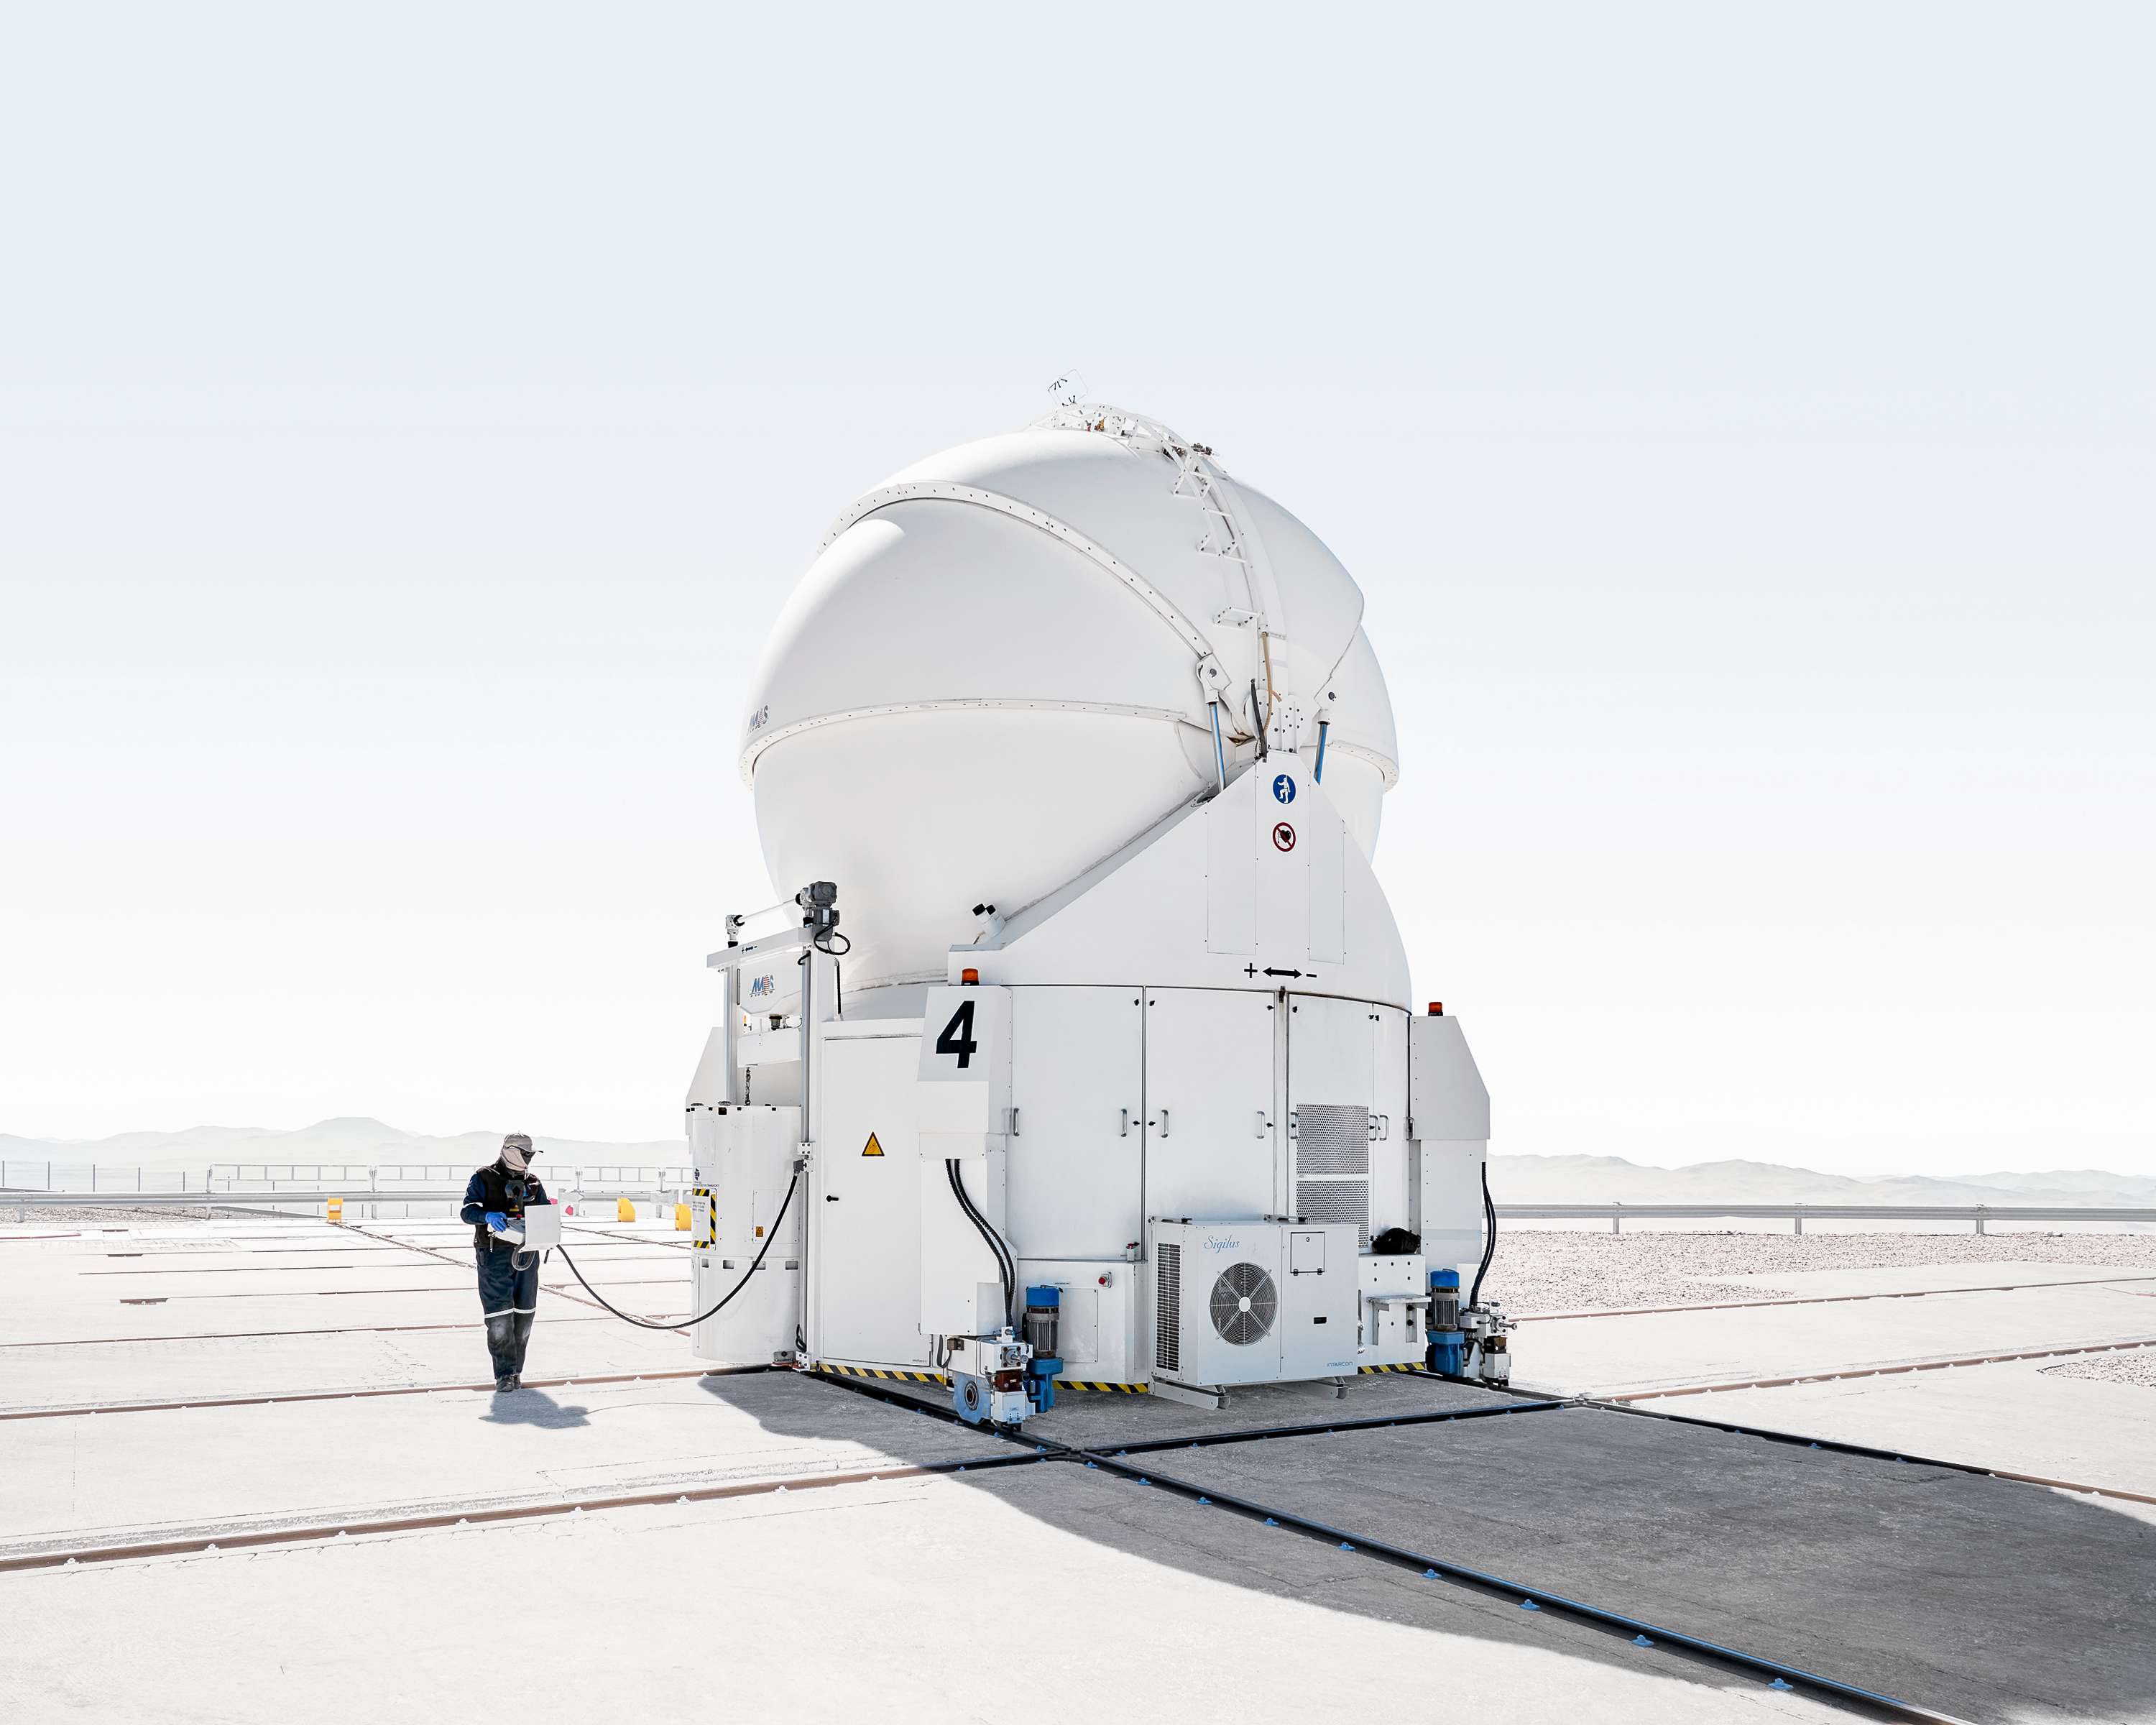

Auxiliary Telescope at Paranal

One of the four Auxiliary Telescopes for the Very Large Telescope (VLT) at Paranal Observatory.

Credit: Luxy Images/ESO